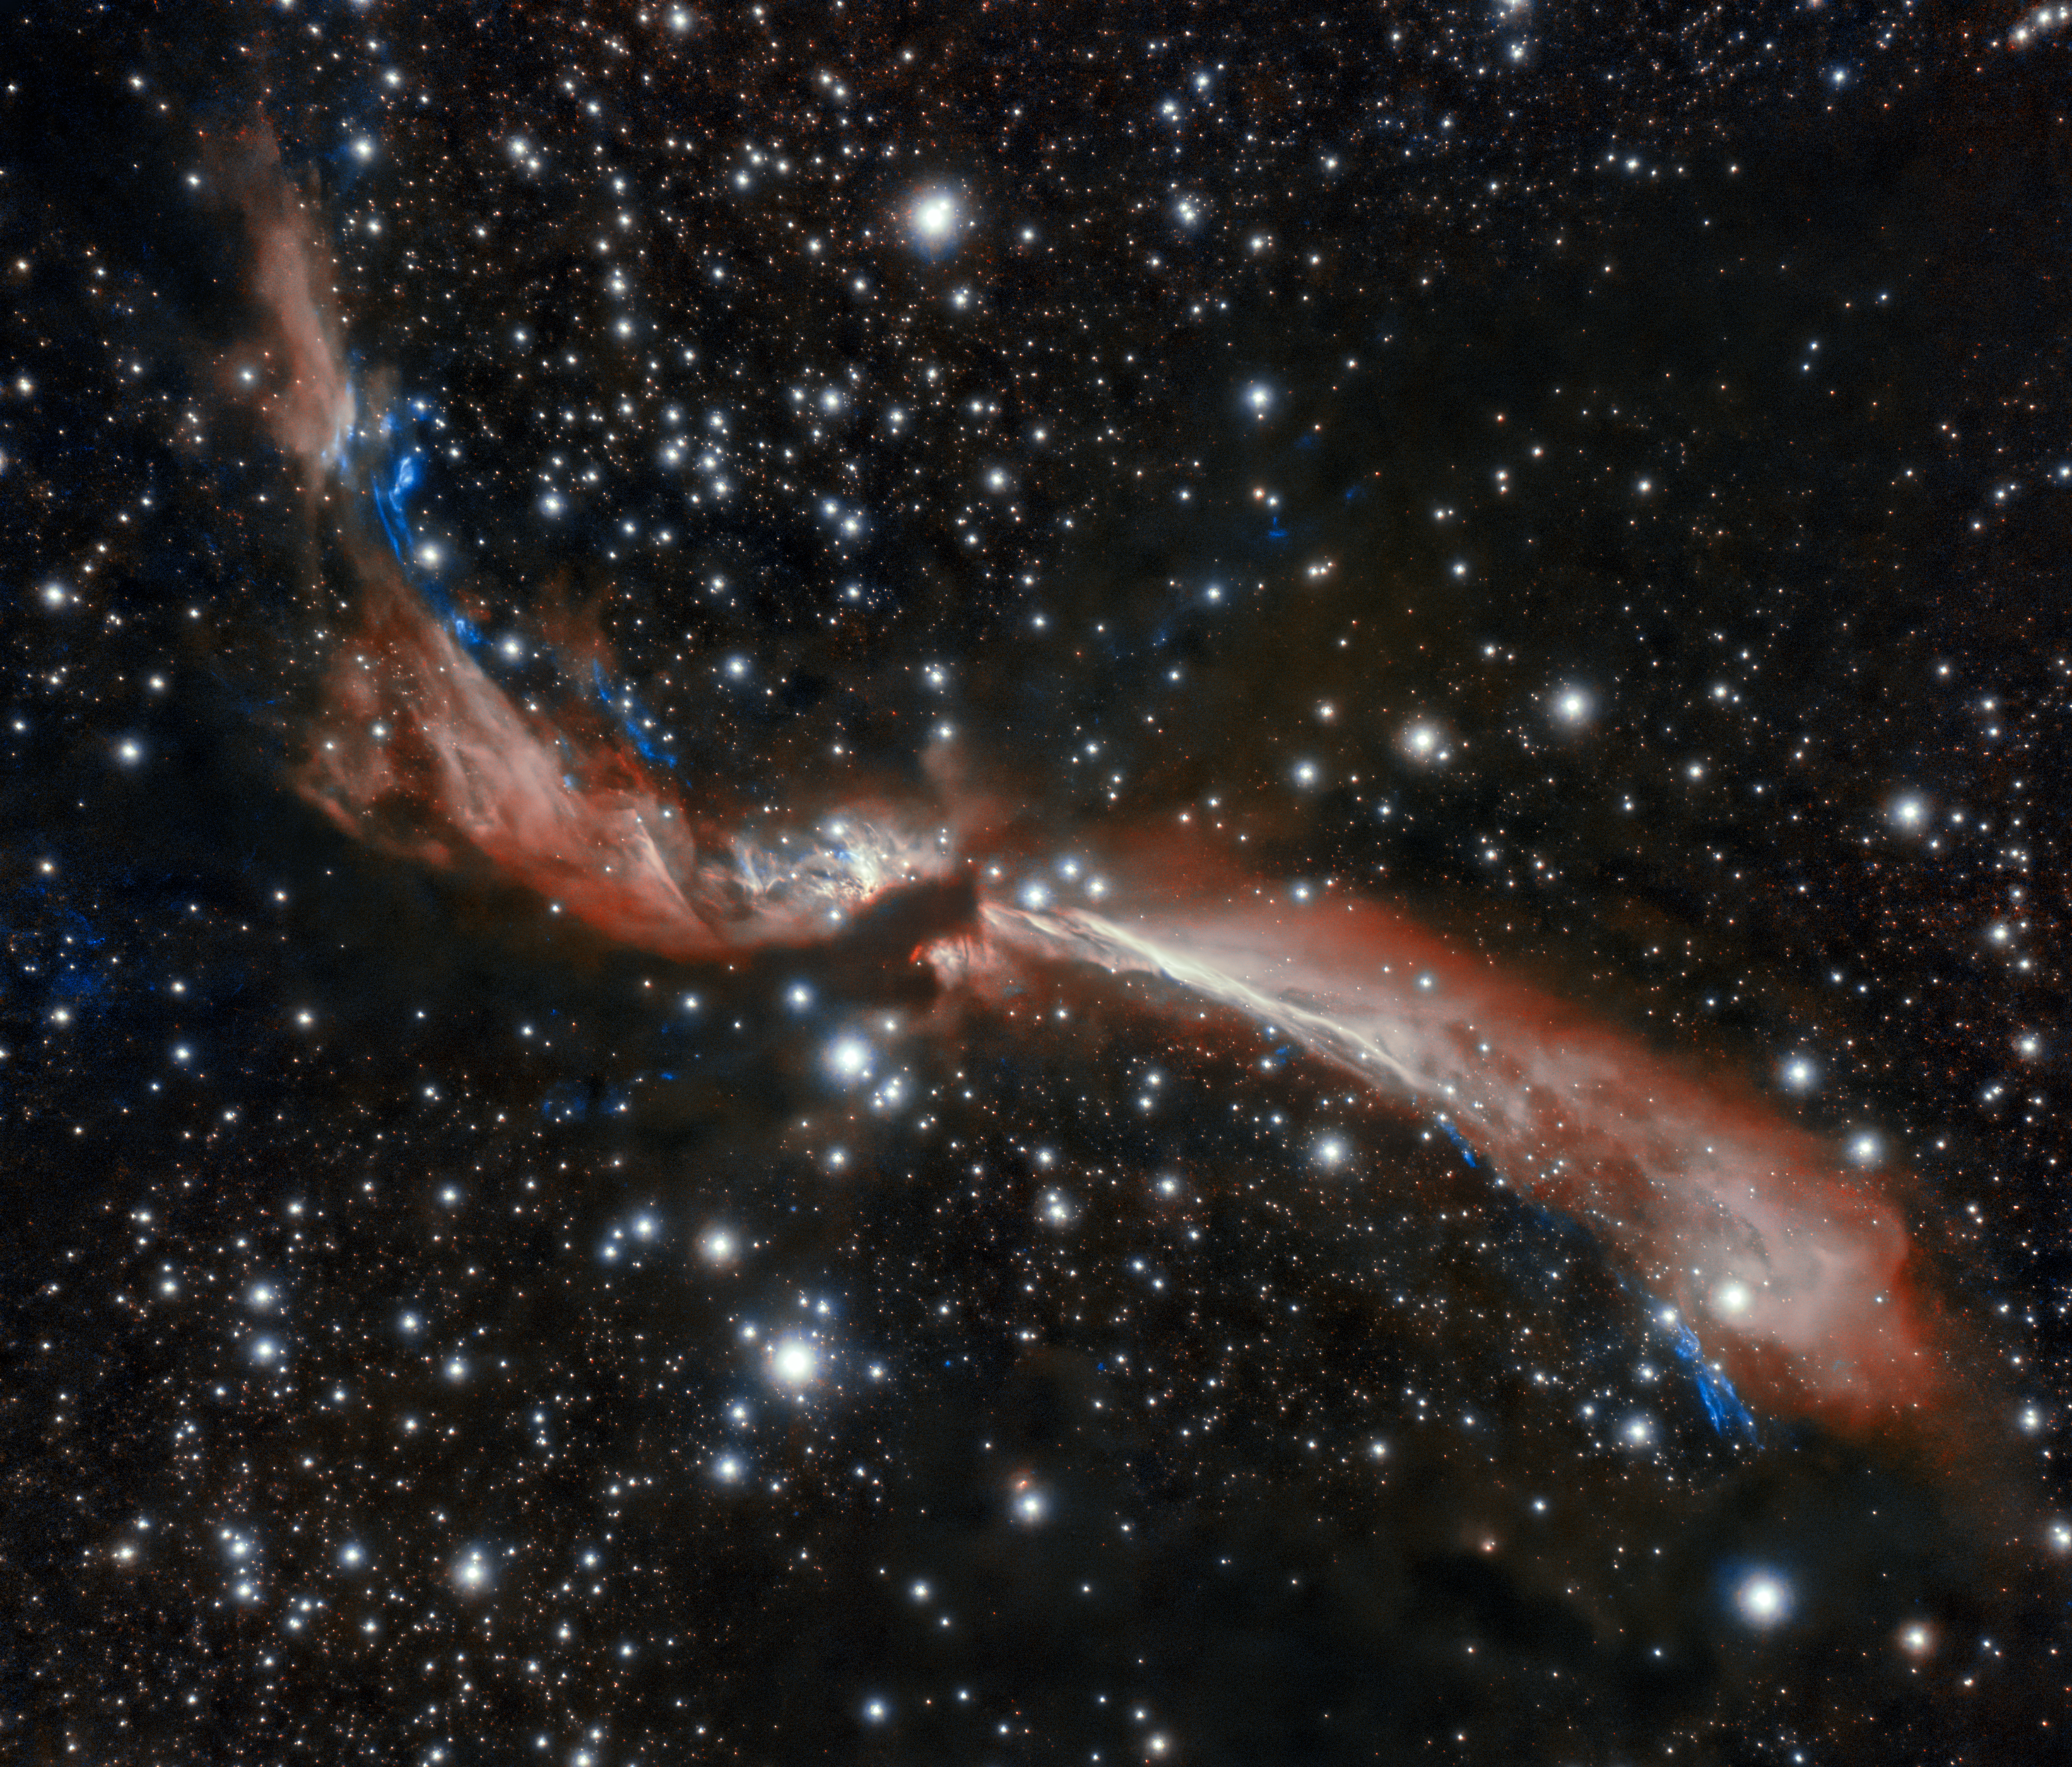

Young stellar jet MHO 2147

The sinuous young stellar jet, MHO 2147, meanders lazily across a field of stars in this image captured from Chile by the international Gemini Observatory, a Program of NSF's NOIRLab. The stellar jet is the outflow from a young star that is embedded in an infrared dark cloud. Astronomers suspect its sidewinding appearance is caused by the gravitational attraction of companion stars. These crystal-clear observations were made using the Gemini South telescope’s adaptive optics system, which helps astronomers counteract the blurring effects of atmospheric turbulence.

Credit: International Gemini Observatory/NOIRLab/NSF/AURA Acknowledgments: Image processing: T.A. Rector (University of Alaska Anchorage/NSF NOIRLab), M. Zamani (NSF NOIRLab) & D. de Martin (NSF NOIRLab) PI: L. Ferrero (Universidad Nacional de Córdoba)